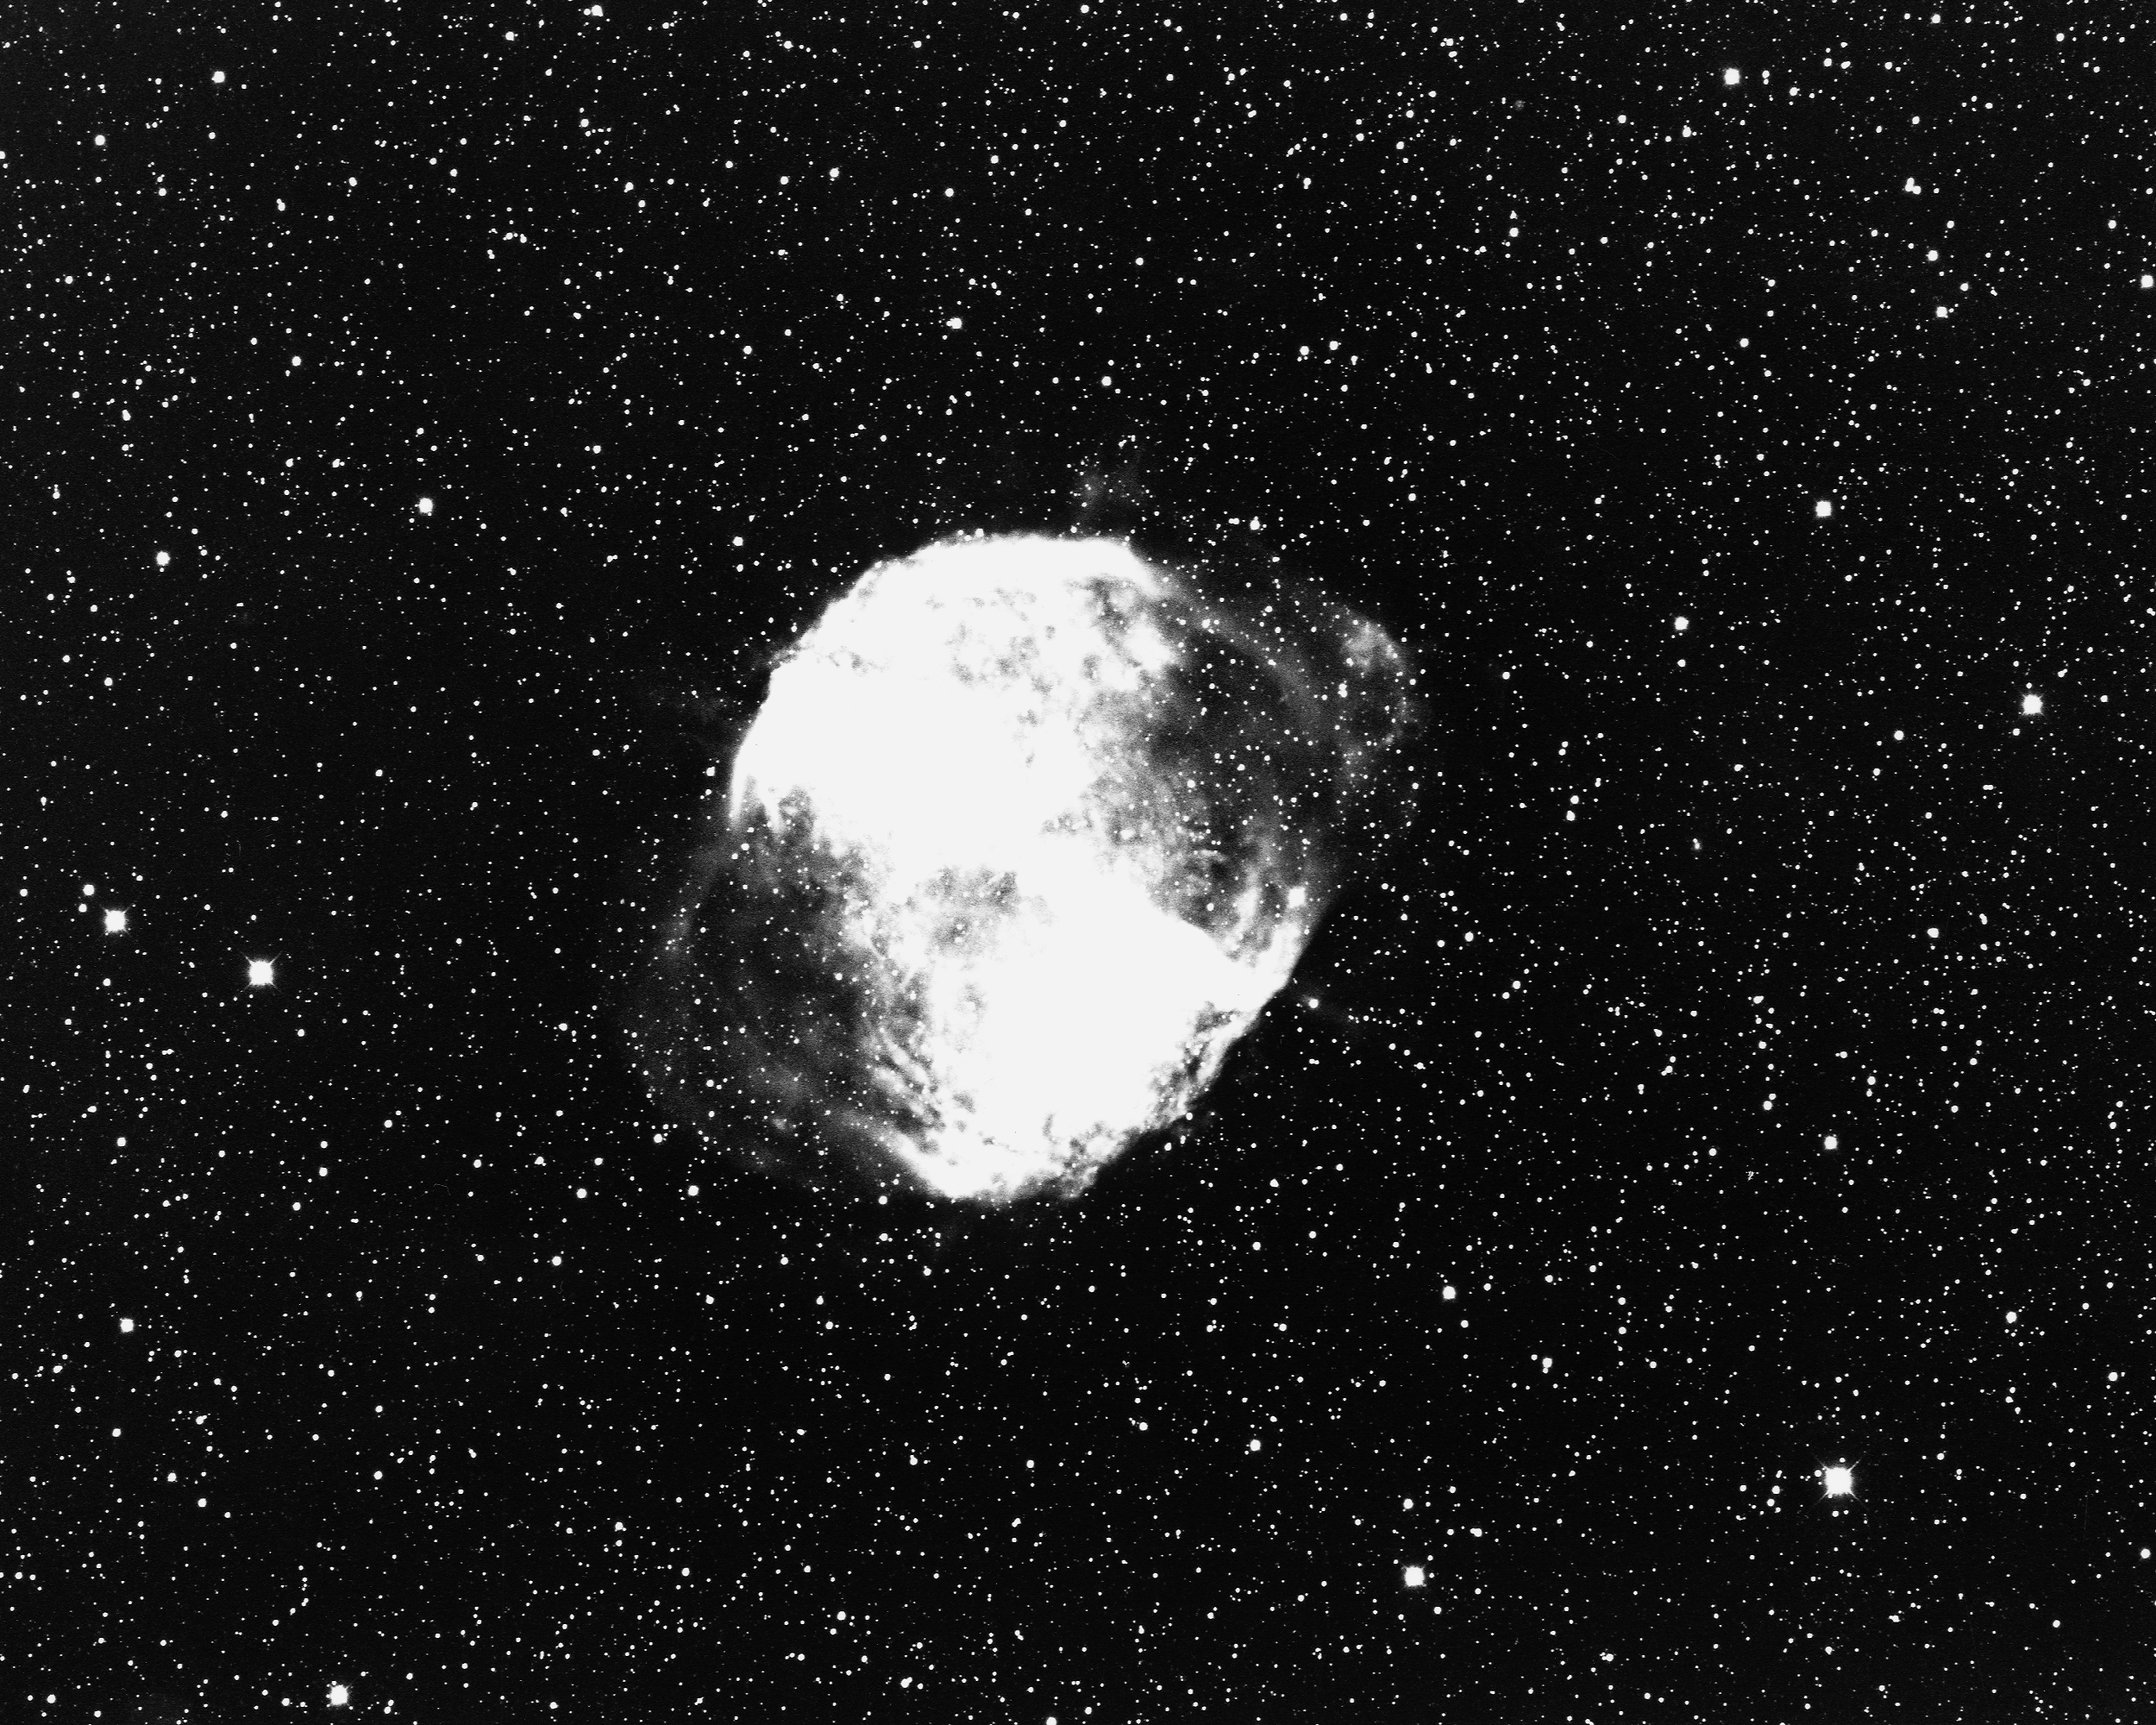

M27, NGC 6853, Dumbbell Nebula

The Dumbbell Nebula, Messier object 27 (M27), NGC6853, in the constellation Vulpecula, as seen by the Kitt Peak 4-meter Mayall telescope in 1973. The nebula is about 850 light-years away from Earth and about 1.5 light-years in diameter (although both distance and size are very poorly constrained).

Credit: Bill Schoening/NOIRLab/NSF/AURA